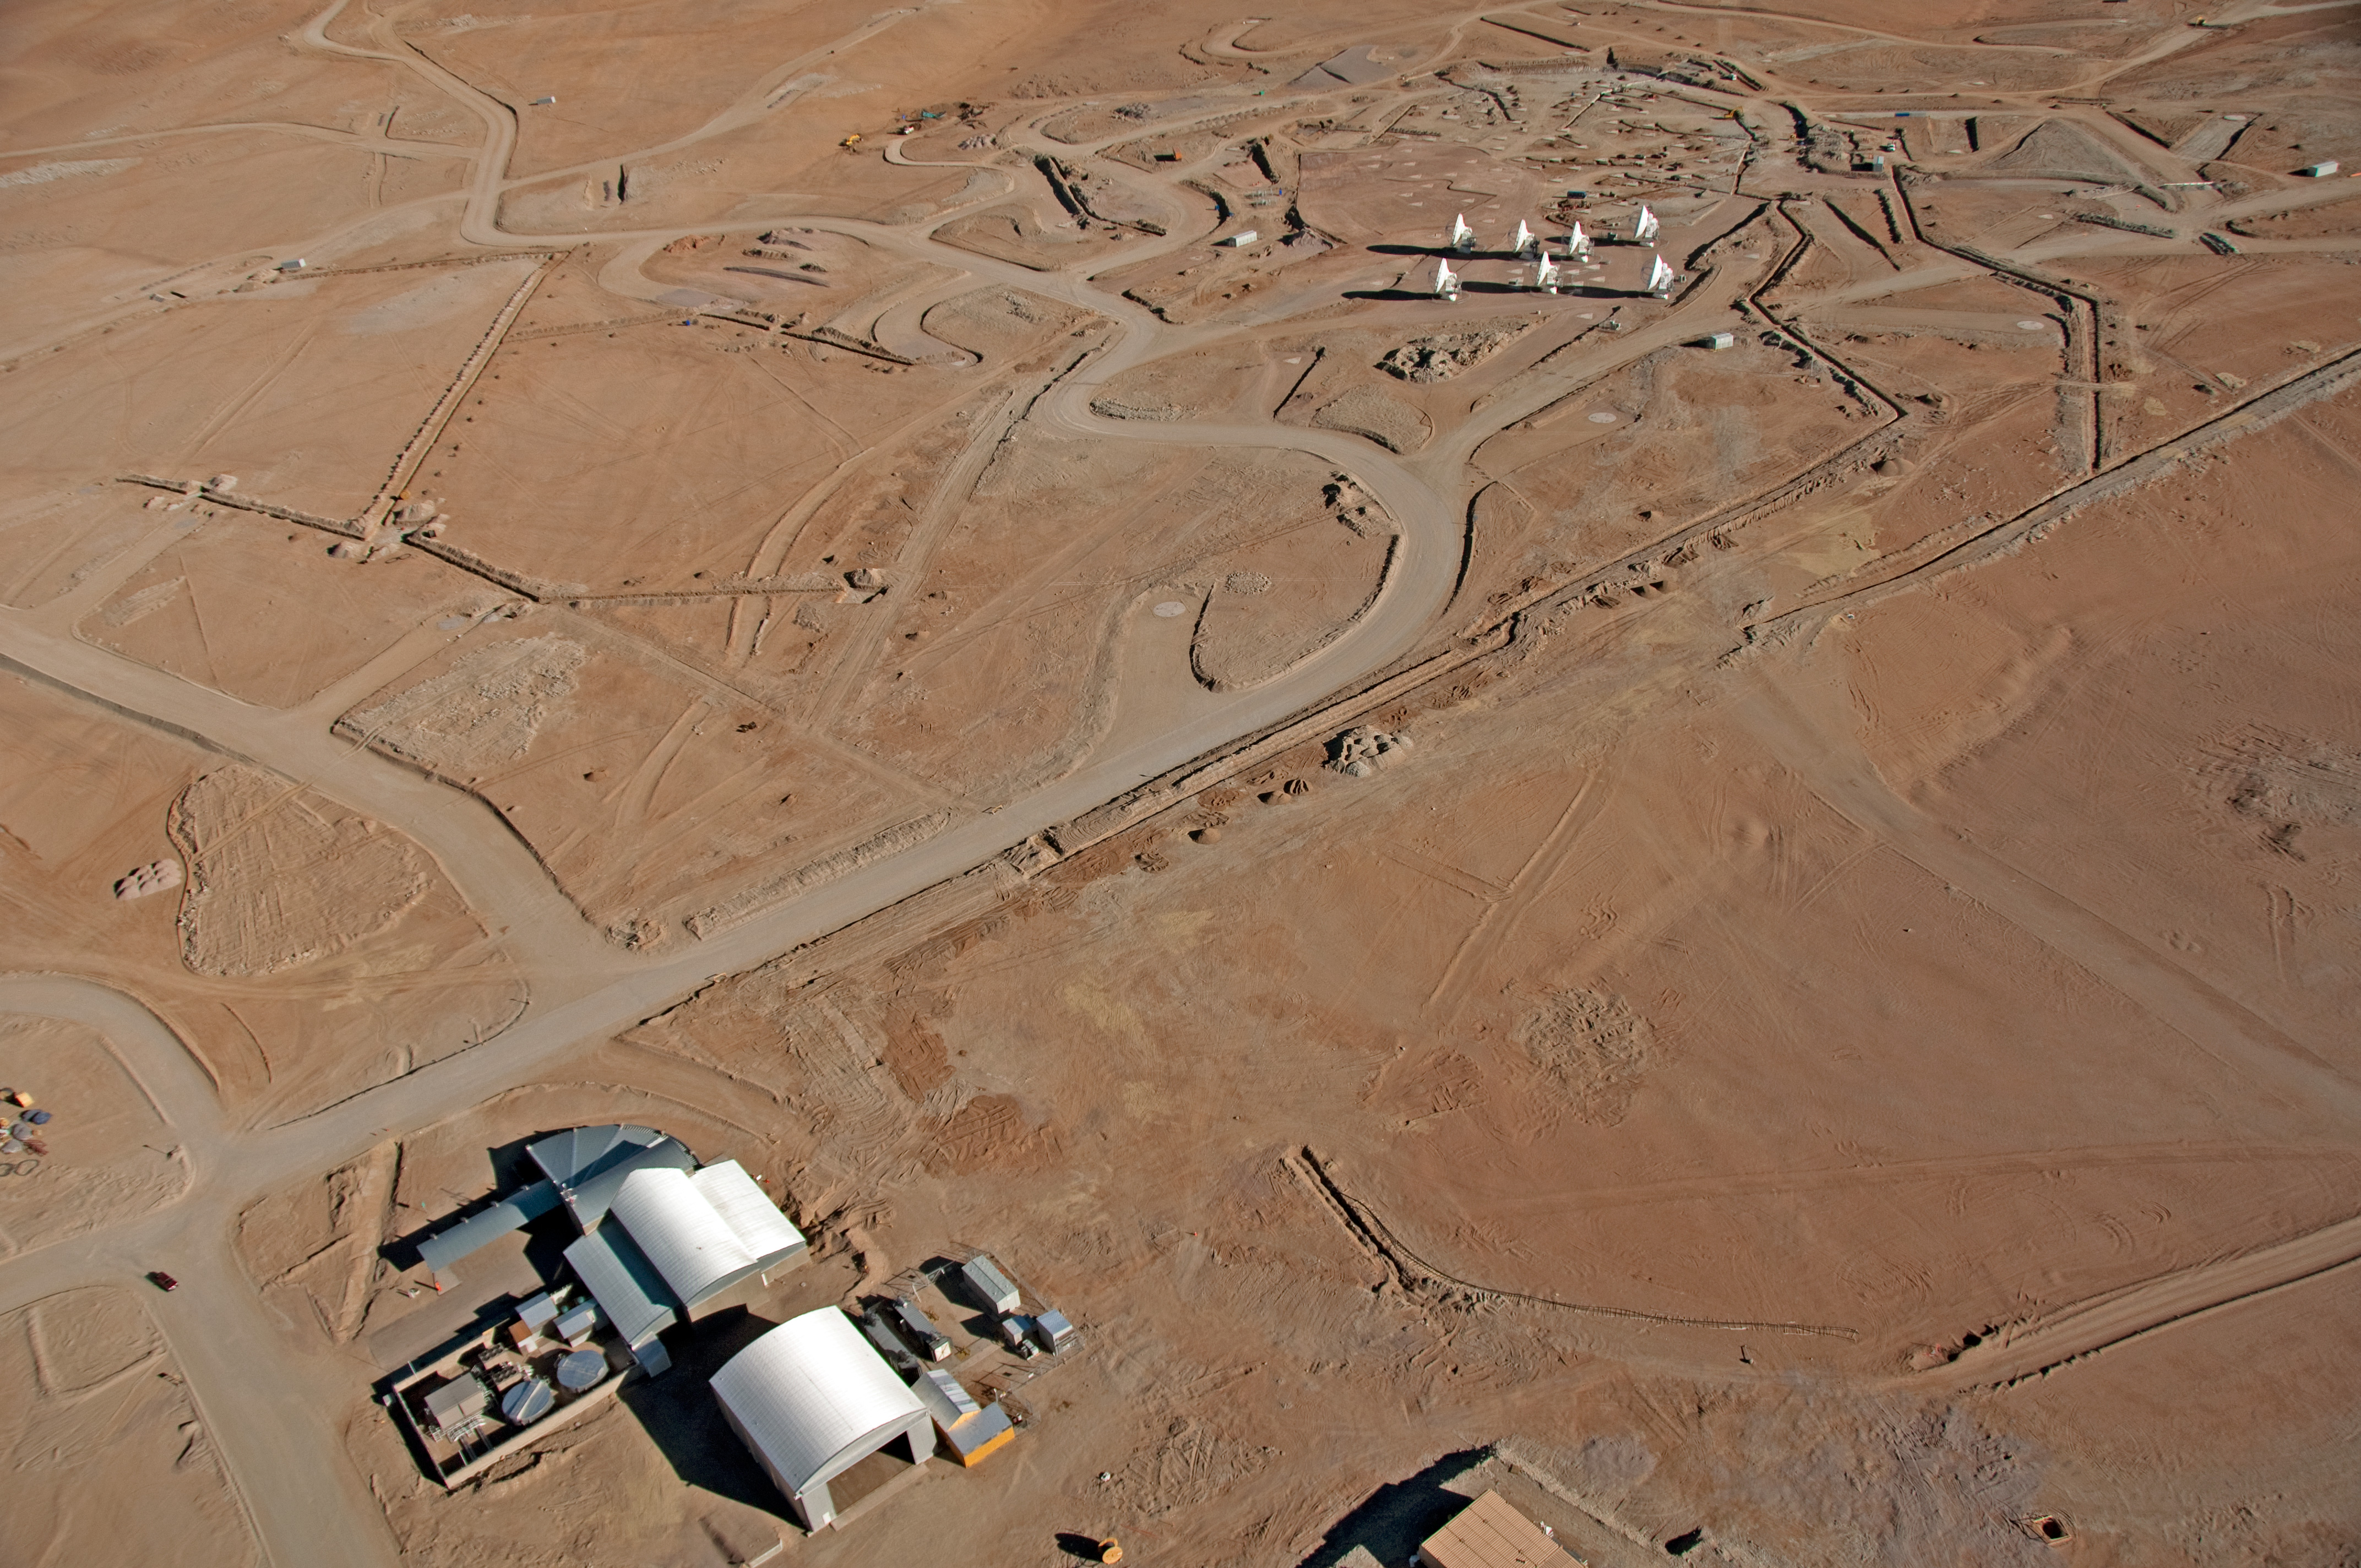

Flying above the ALMA AOS

Aerial view of the ALMA Array Operations Site (AOS), located at 5000 meters altitude on the Chajnantor plateau, in the Chilean Andes. At the top-right, seven 12-meter antennas are being tested on the closely-spaced pads of the Atacama Compact Array (ACA).

Credit: ALMA (ESO/NAOJ/NRAO), W. Garnier (ALMA). Acknowledgment: General Dynamics C4 Systems